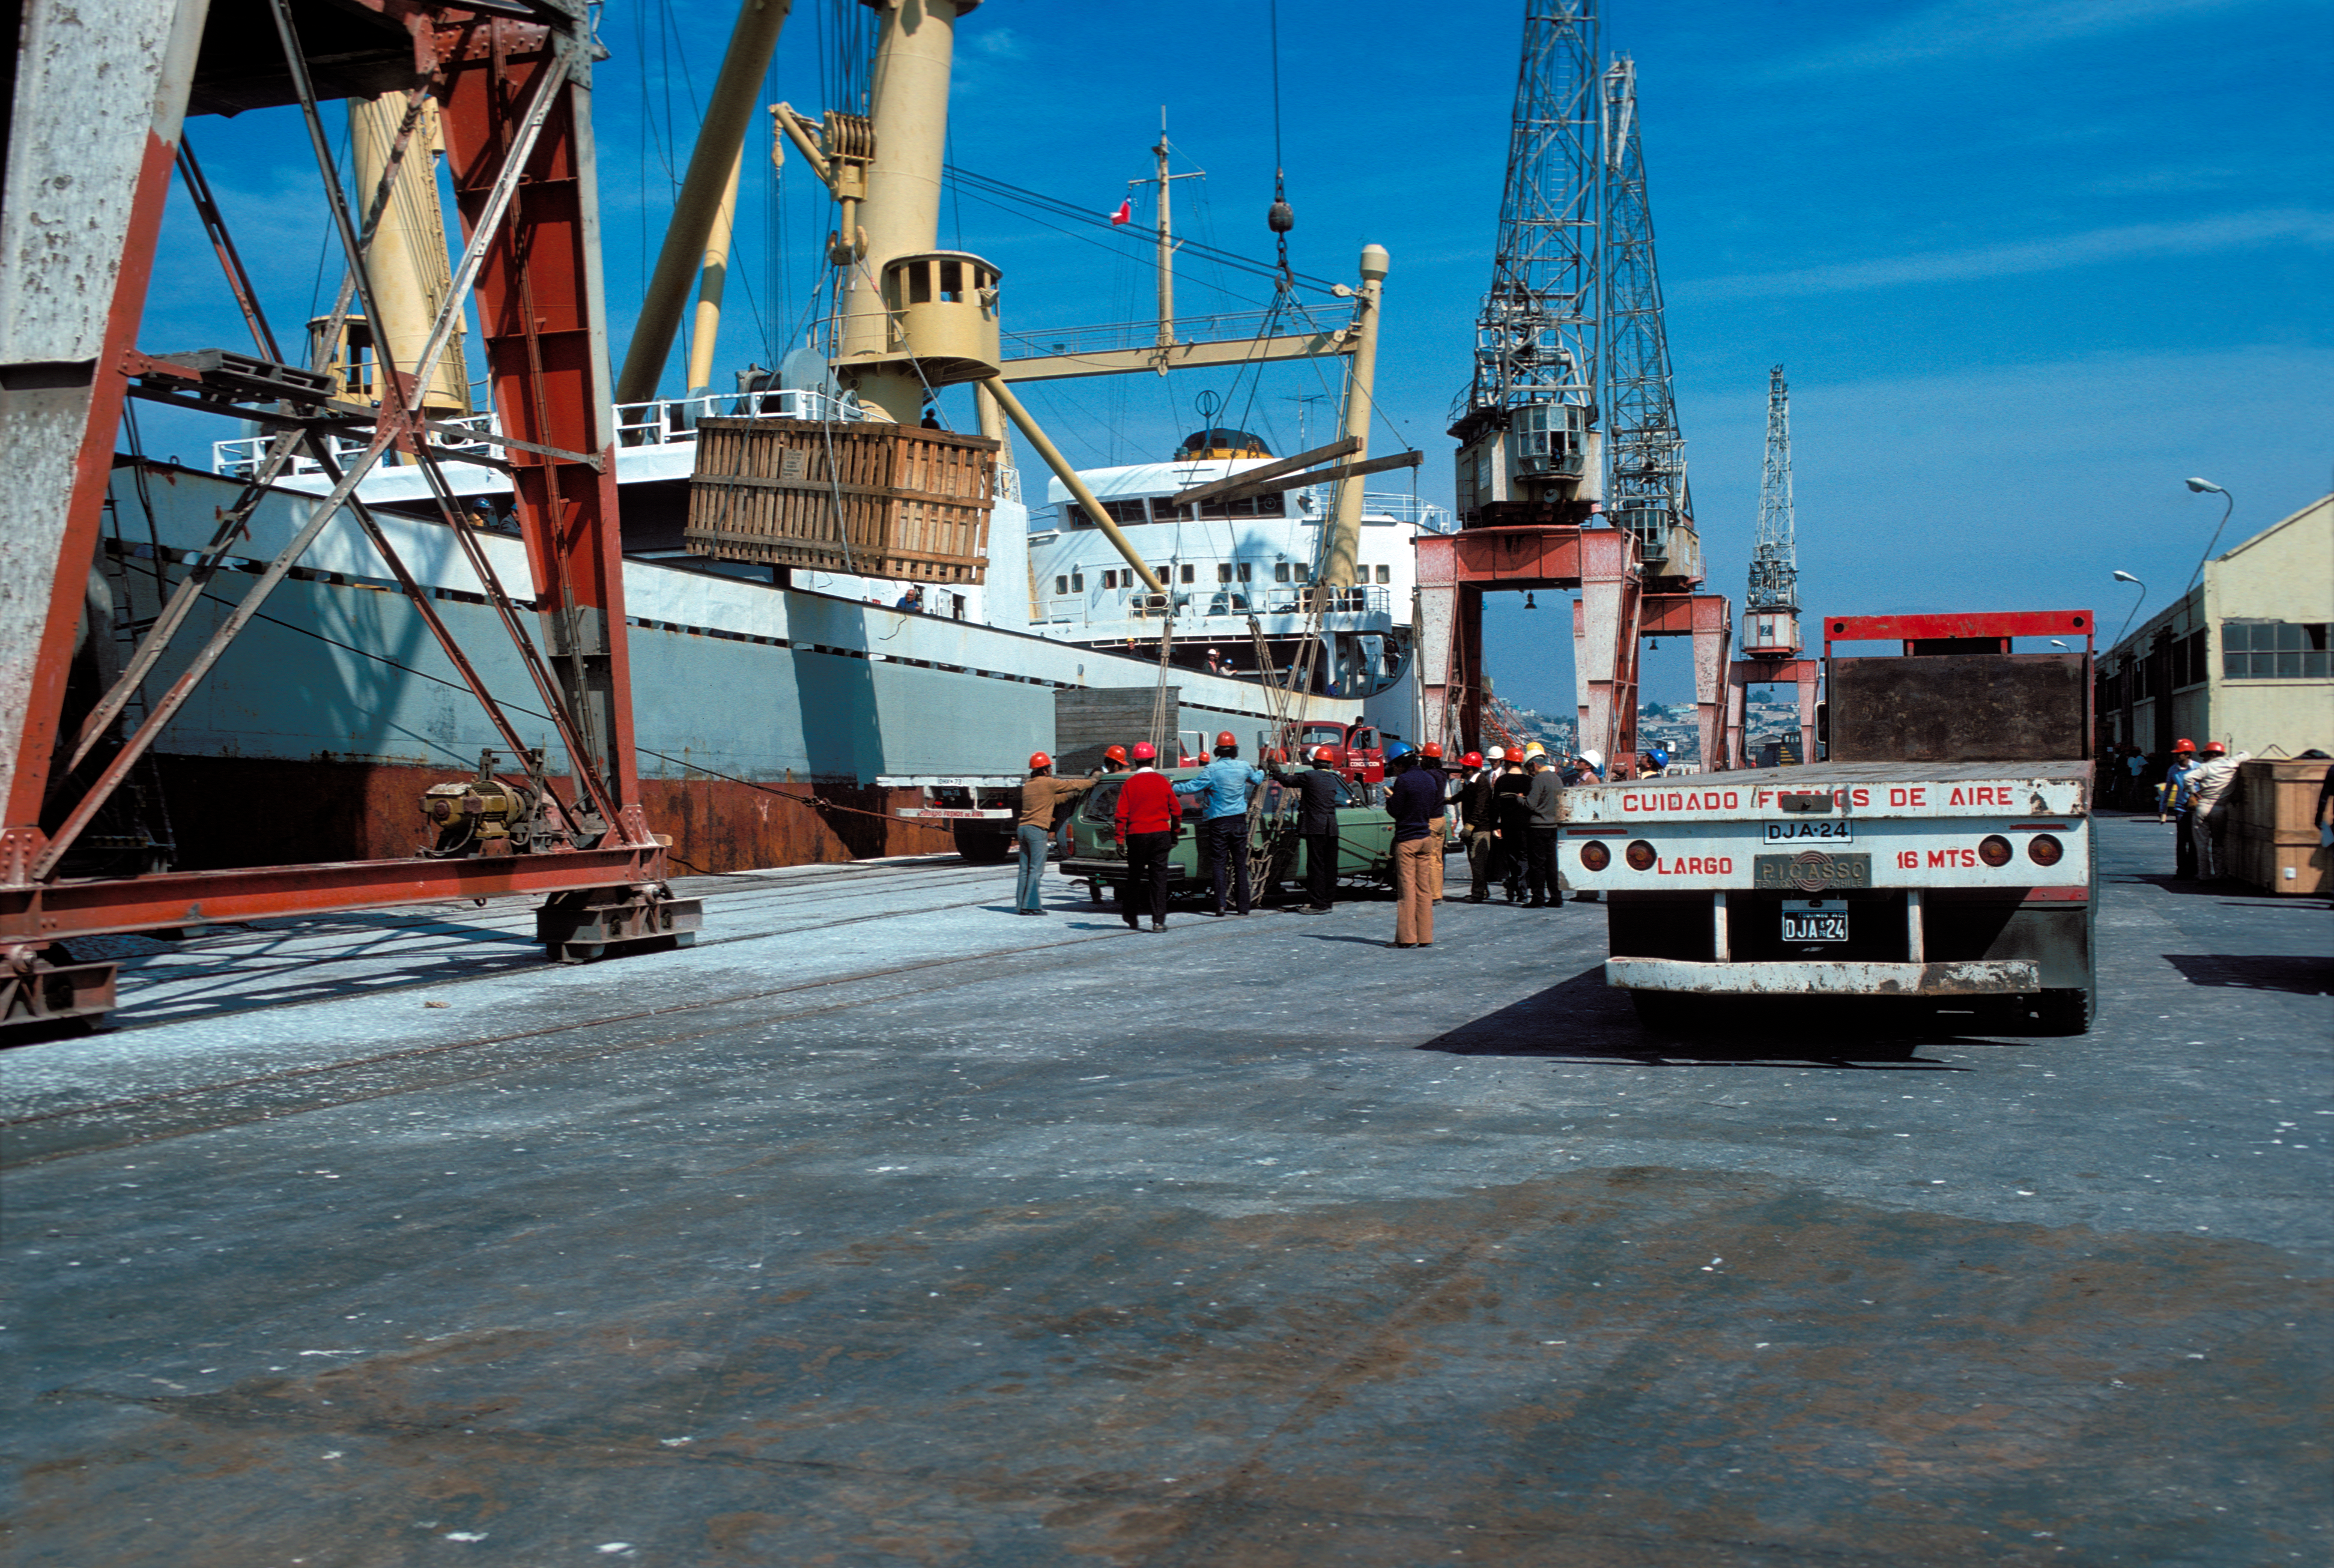

The ESO 3.6-metre telescope parts arriving to Chile

ESO 3.6-metre Telescope parts being unloaded, circa 1975.

Credit: ESO